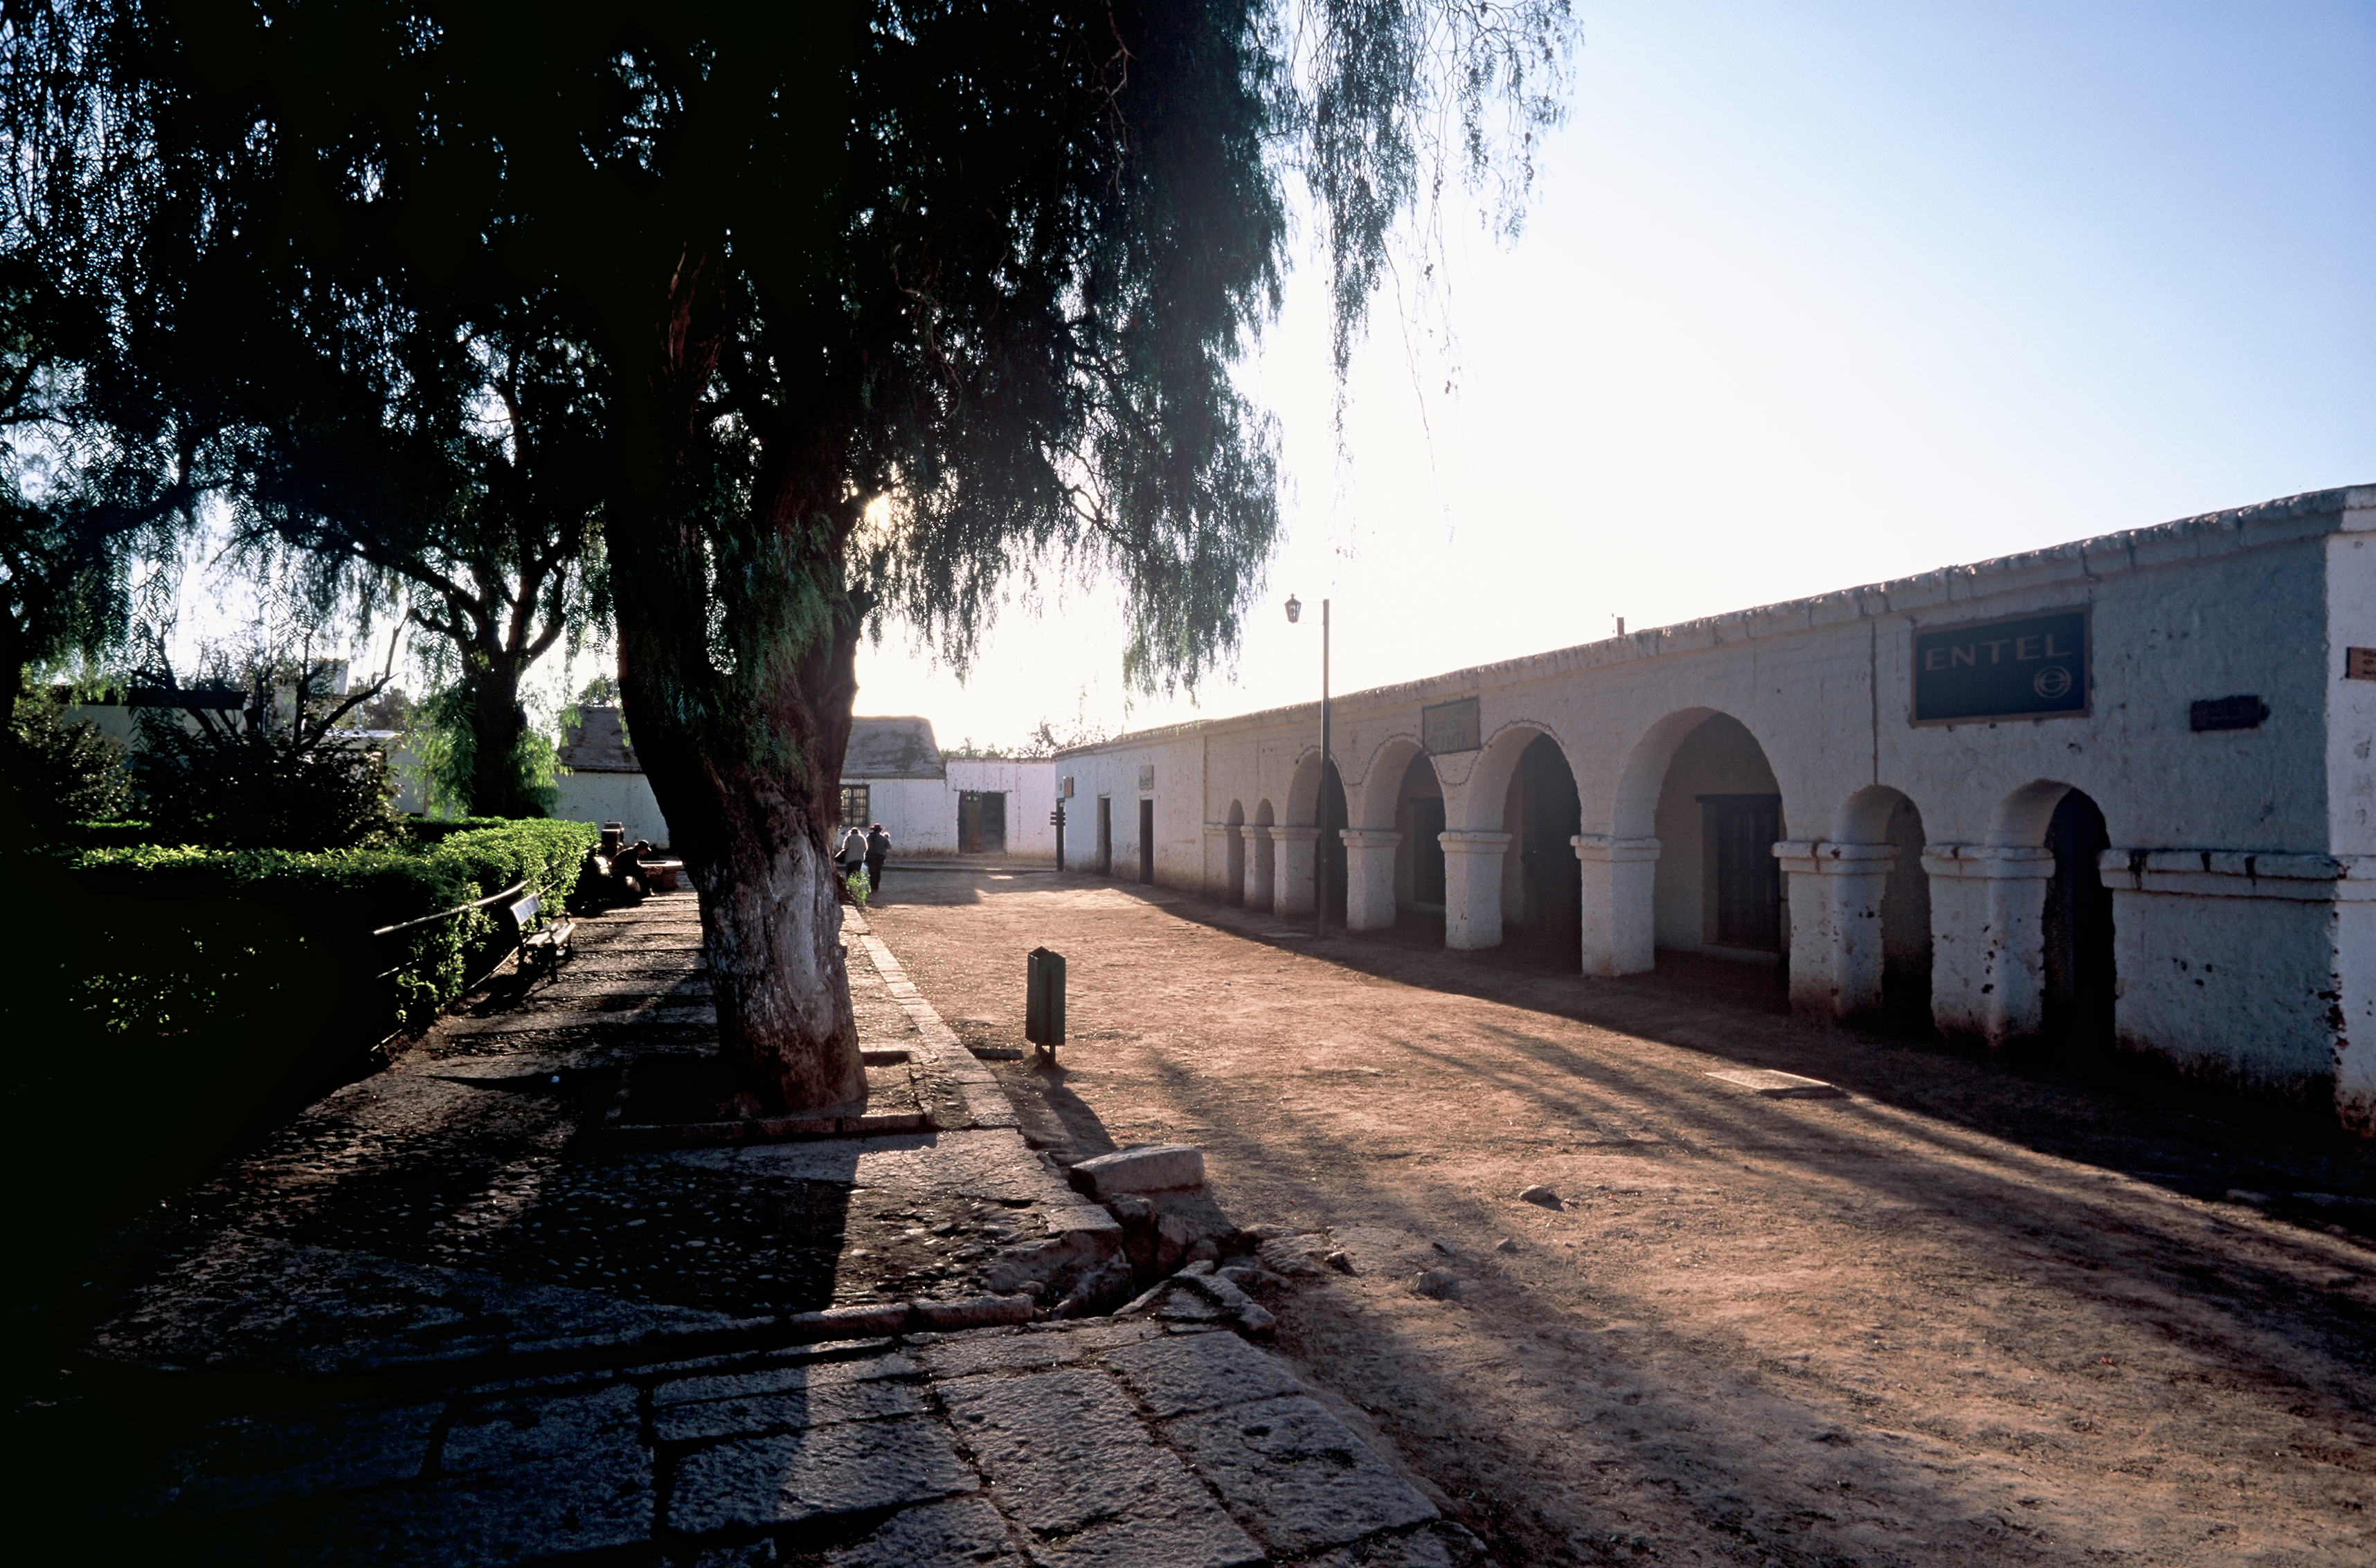

San Pedro de Atacama

The munipal Center in San Padro de Atacama, one of the closest town to the ALMA and APEX sites.

Credit: ESO/H.H.Heyer